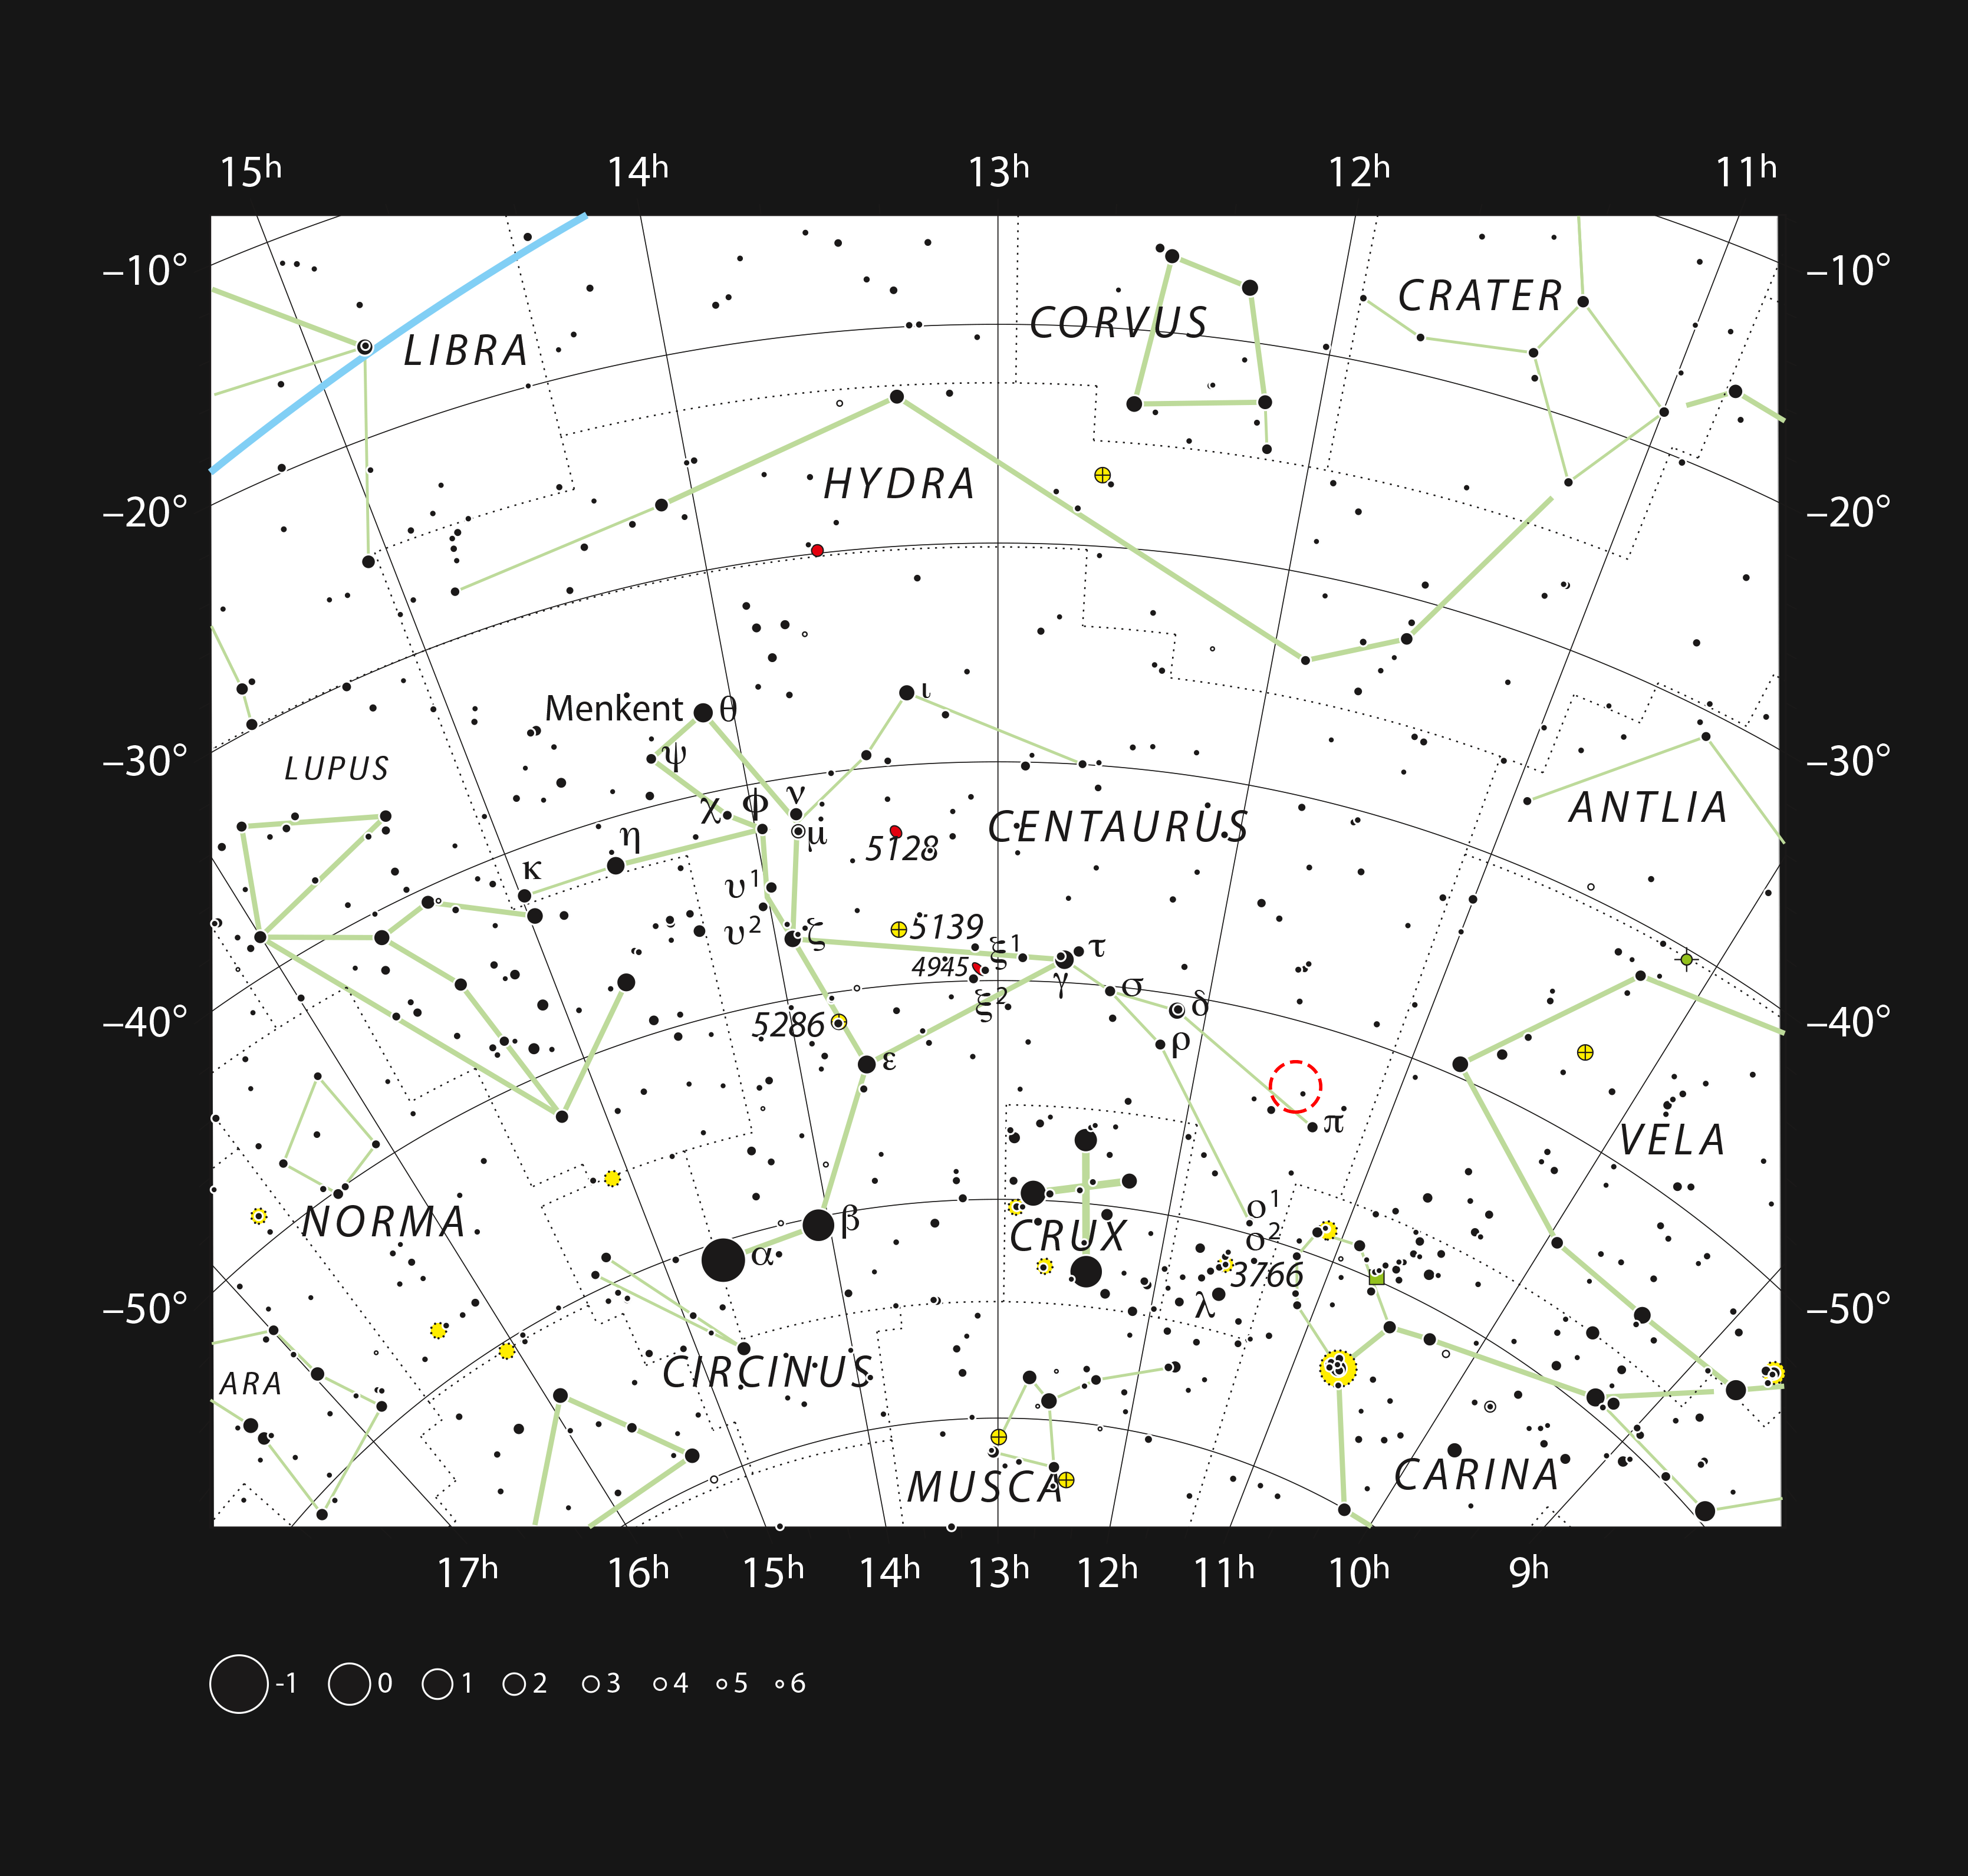

The planetary nebula Fleming 1 in the constellation of Centaurus (The Centaur)

This chart shows the location of the planetary nebula Fleming 1 in the southern constellation of Centaurus (The Centaur). This map shows most of the stars visible to the unaided eye under good conditions, and the location of the nebula is highlighted with a red circle on the image. This planetary nebula is small and faint and can only be seen visually with larger amateur telescopes.

Credit: ESO, IAU and Sky & Telescope